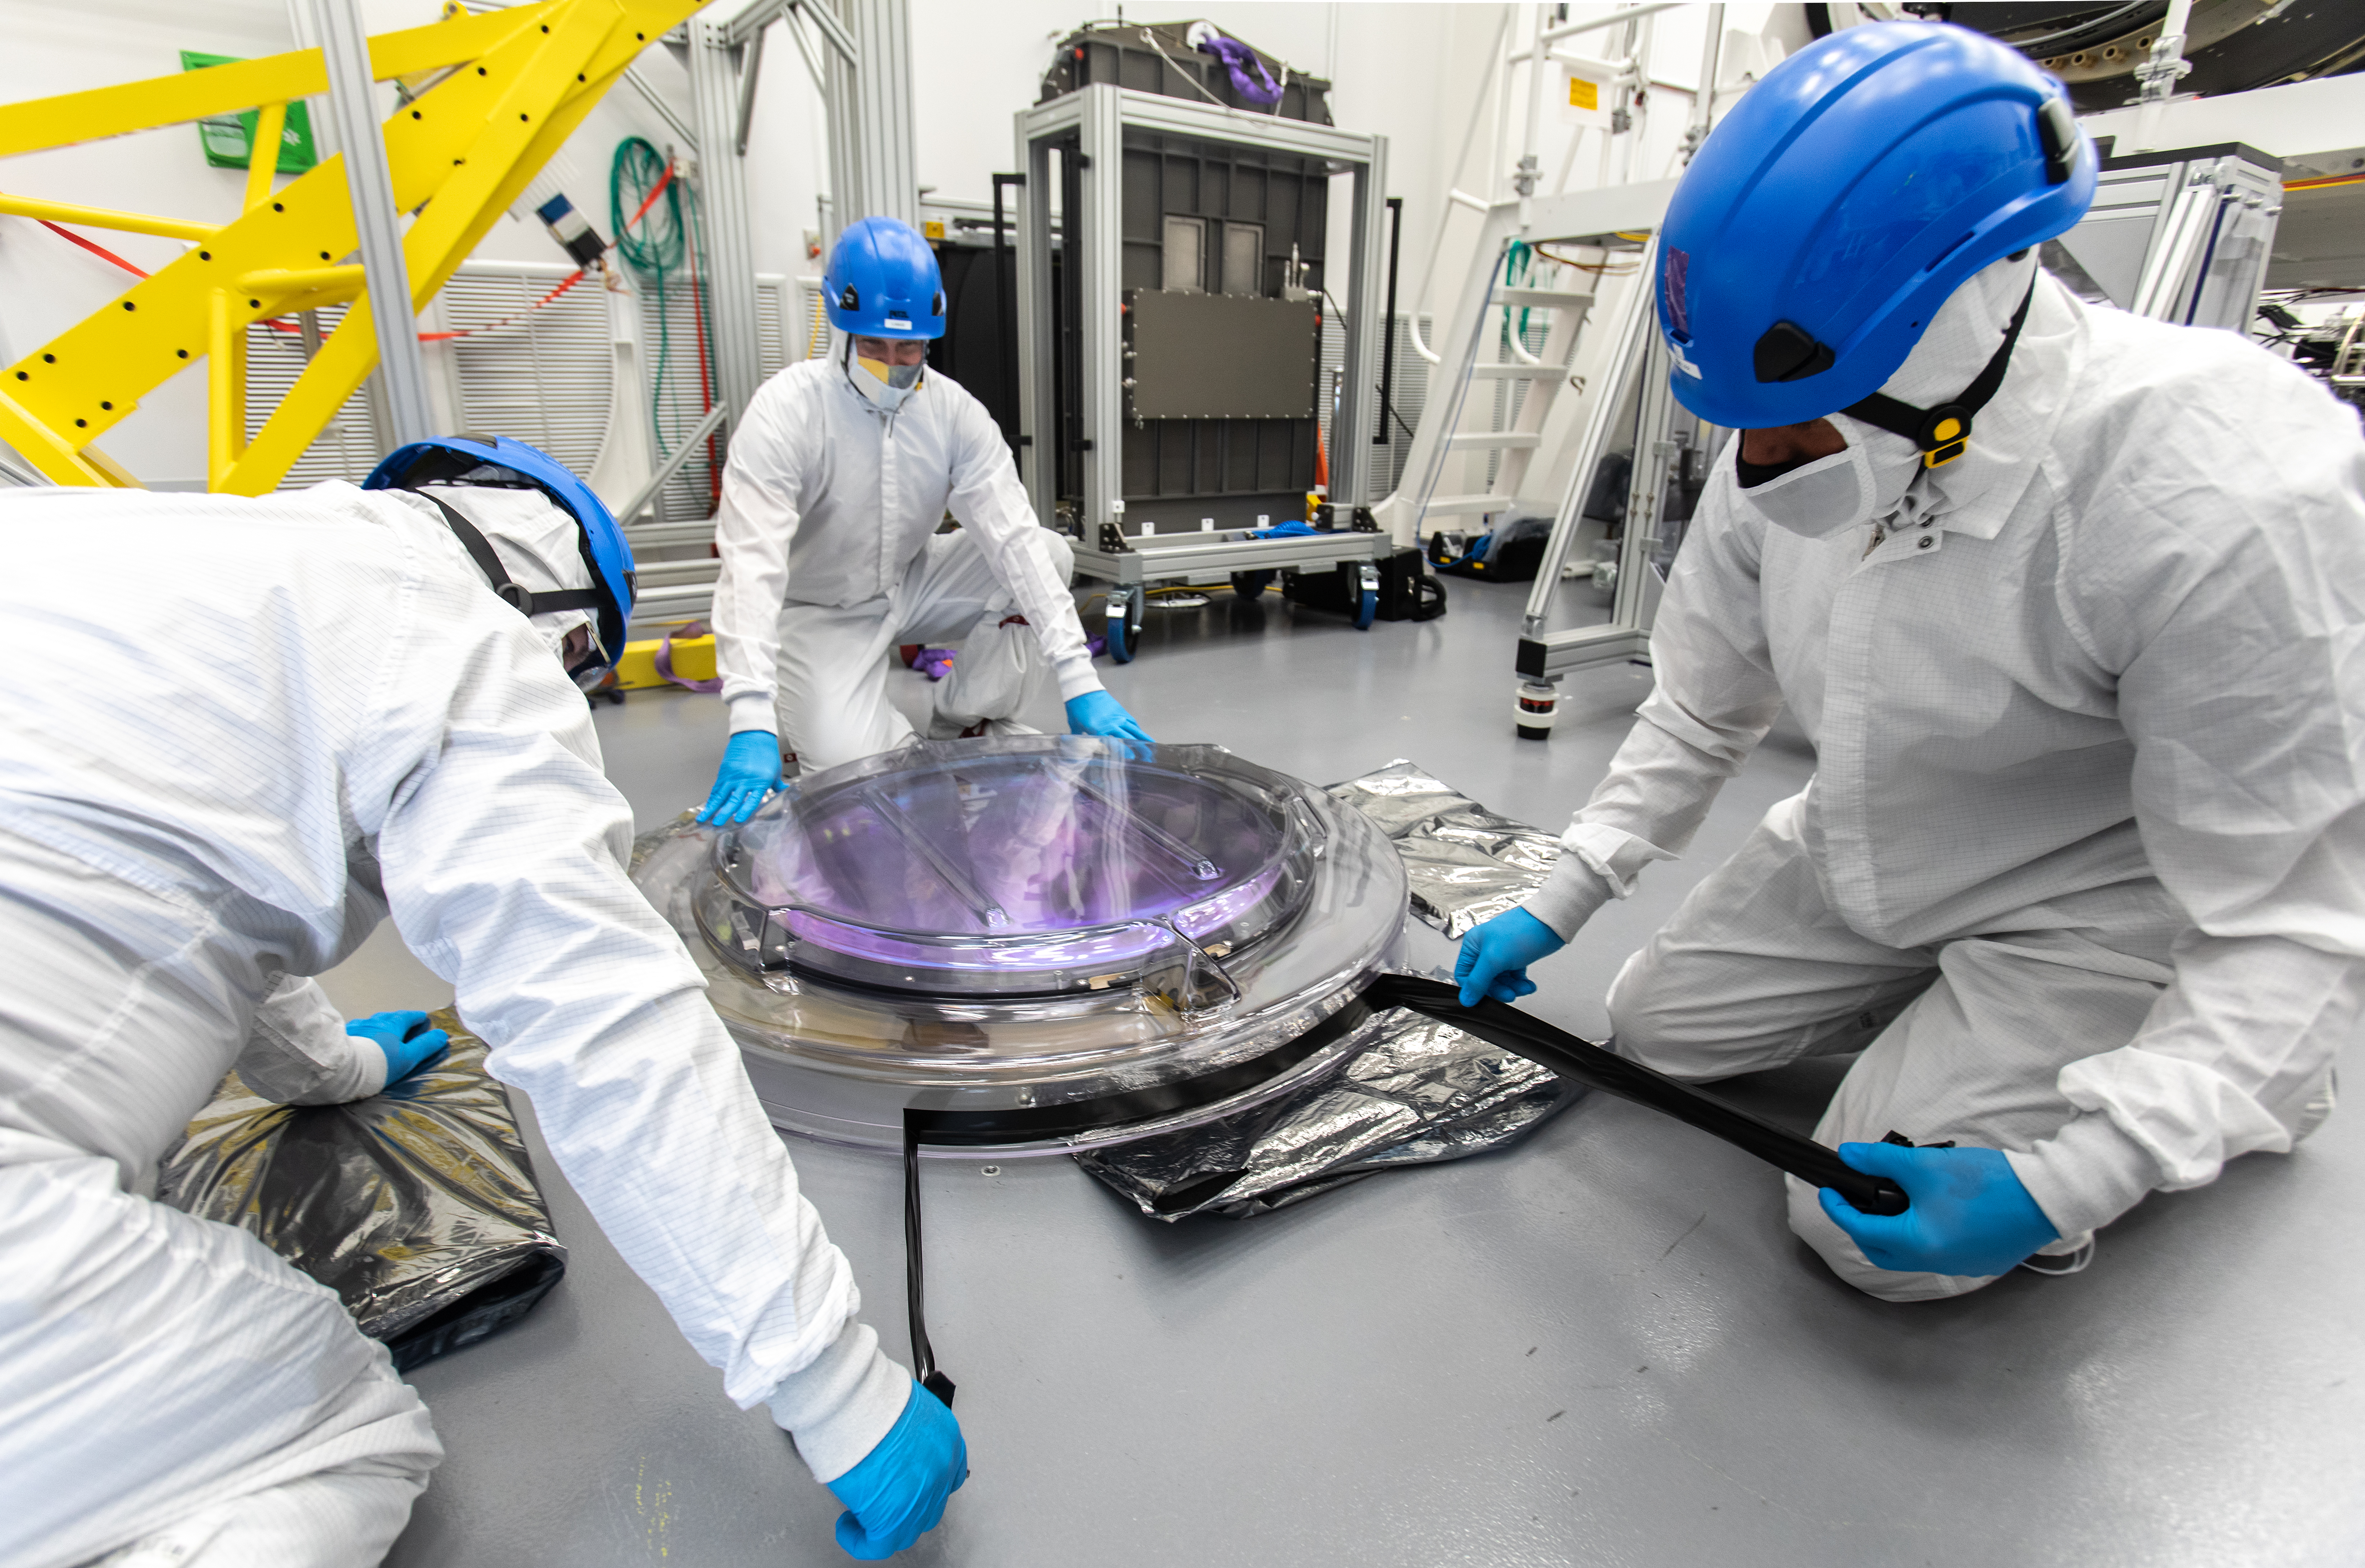

LSST R-Band Optical Filter

SLAC's LSST team carefully unpack, examine, test and store the r-band filter, the first of six optic filters that will be part of the completed LSST Camera.

Credit: Jacqueline Ramseyer Orrell/SLAC National Accelerator Laboratory